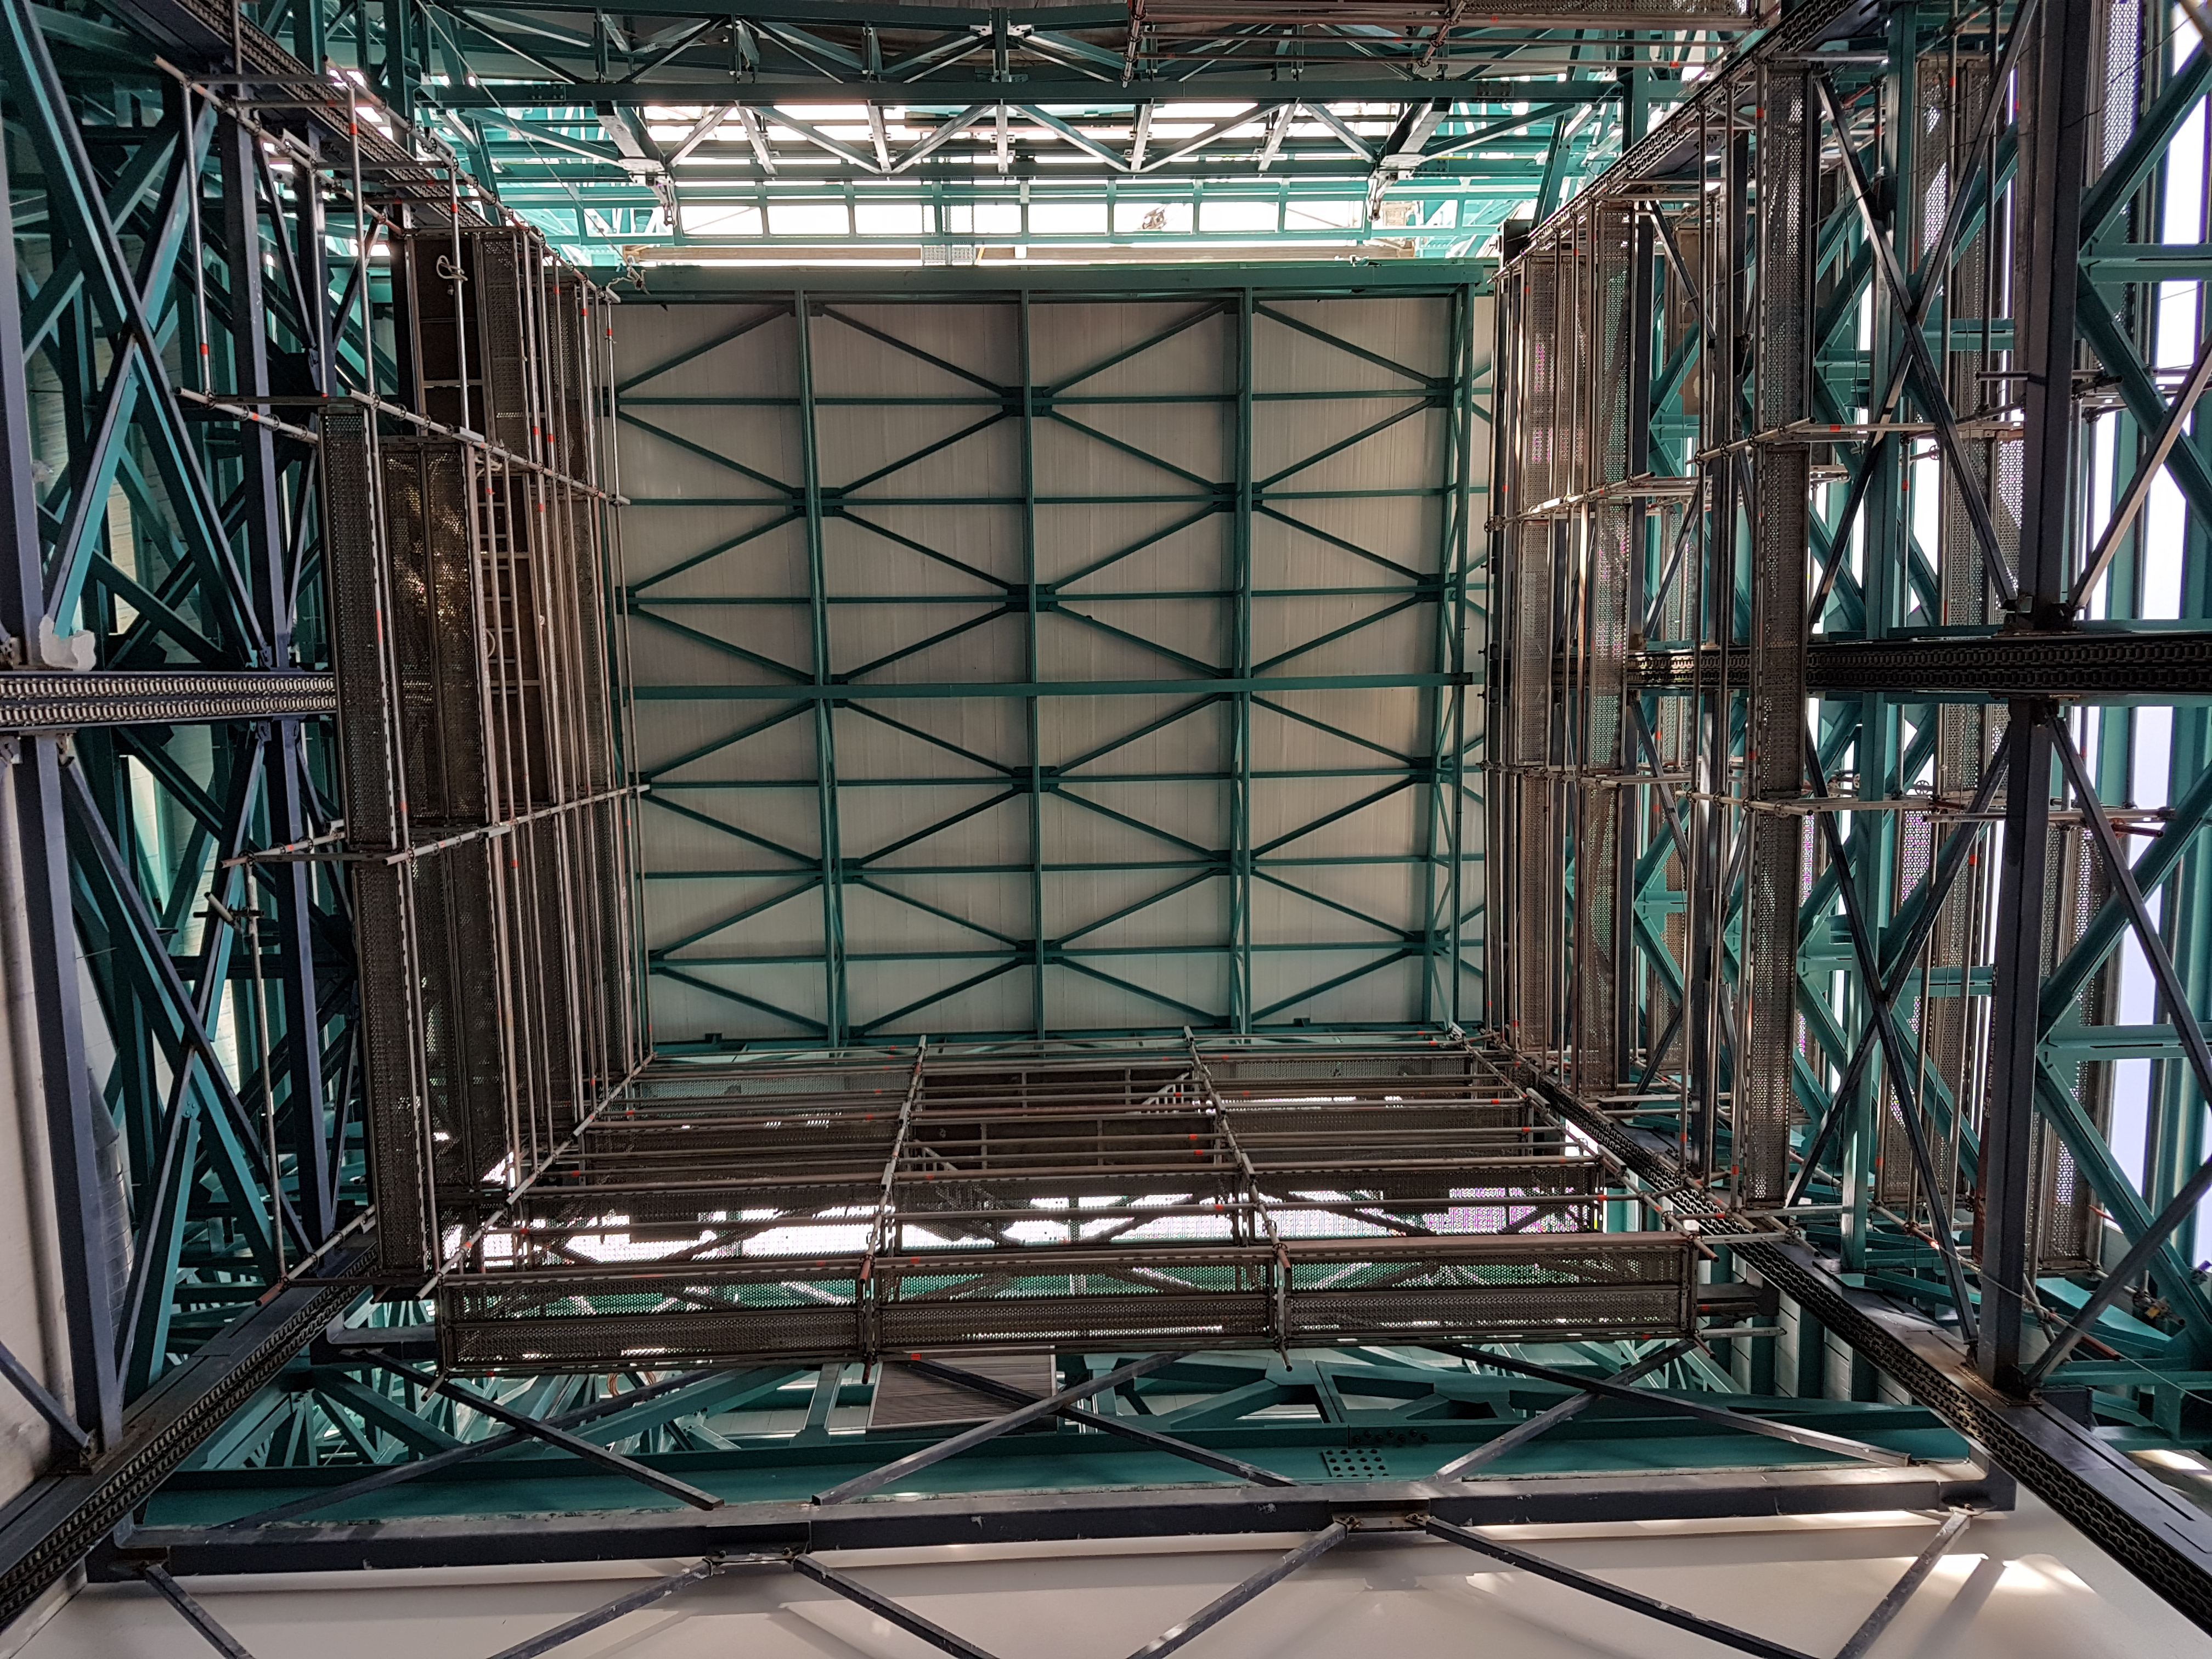

Weeky Construction Photos

Looking up in the lift.

Credit: Rubin Observatory/NSF/AURA